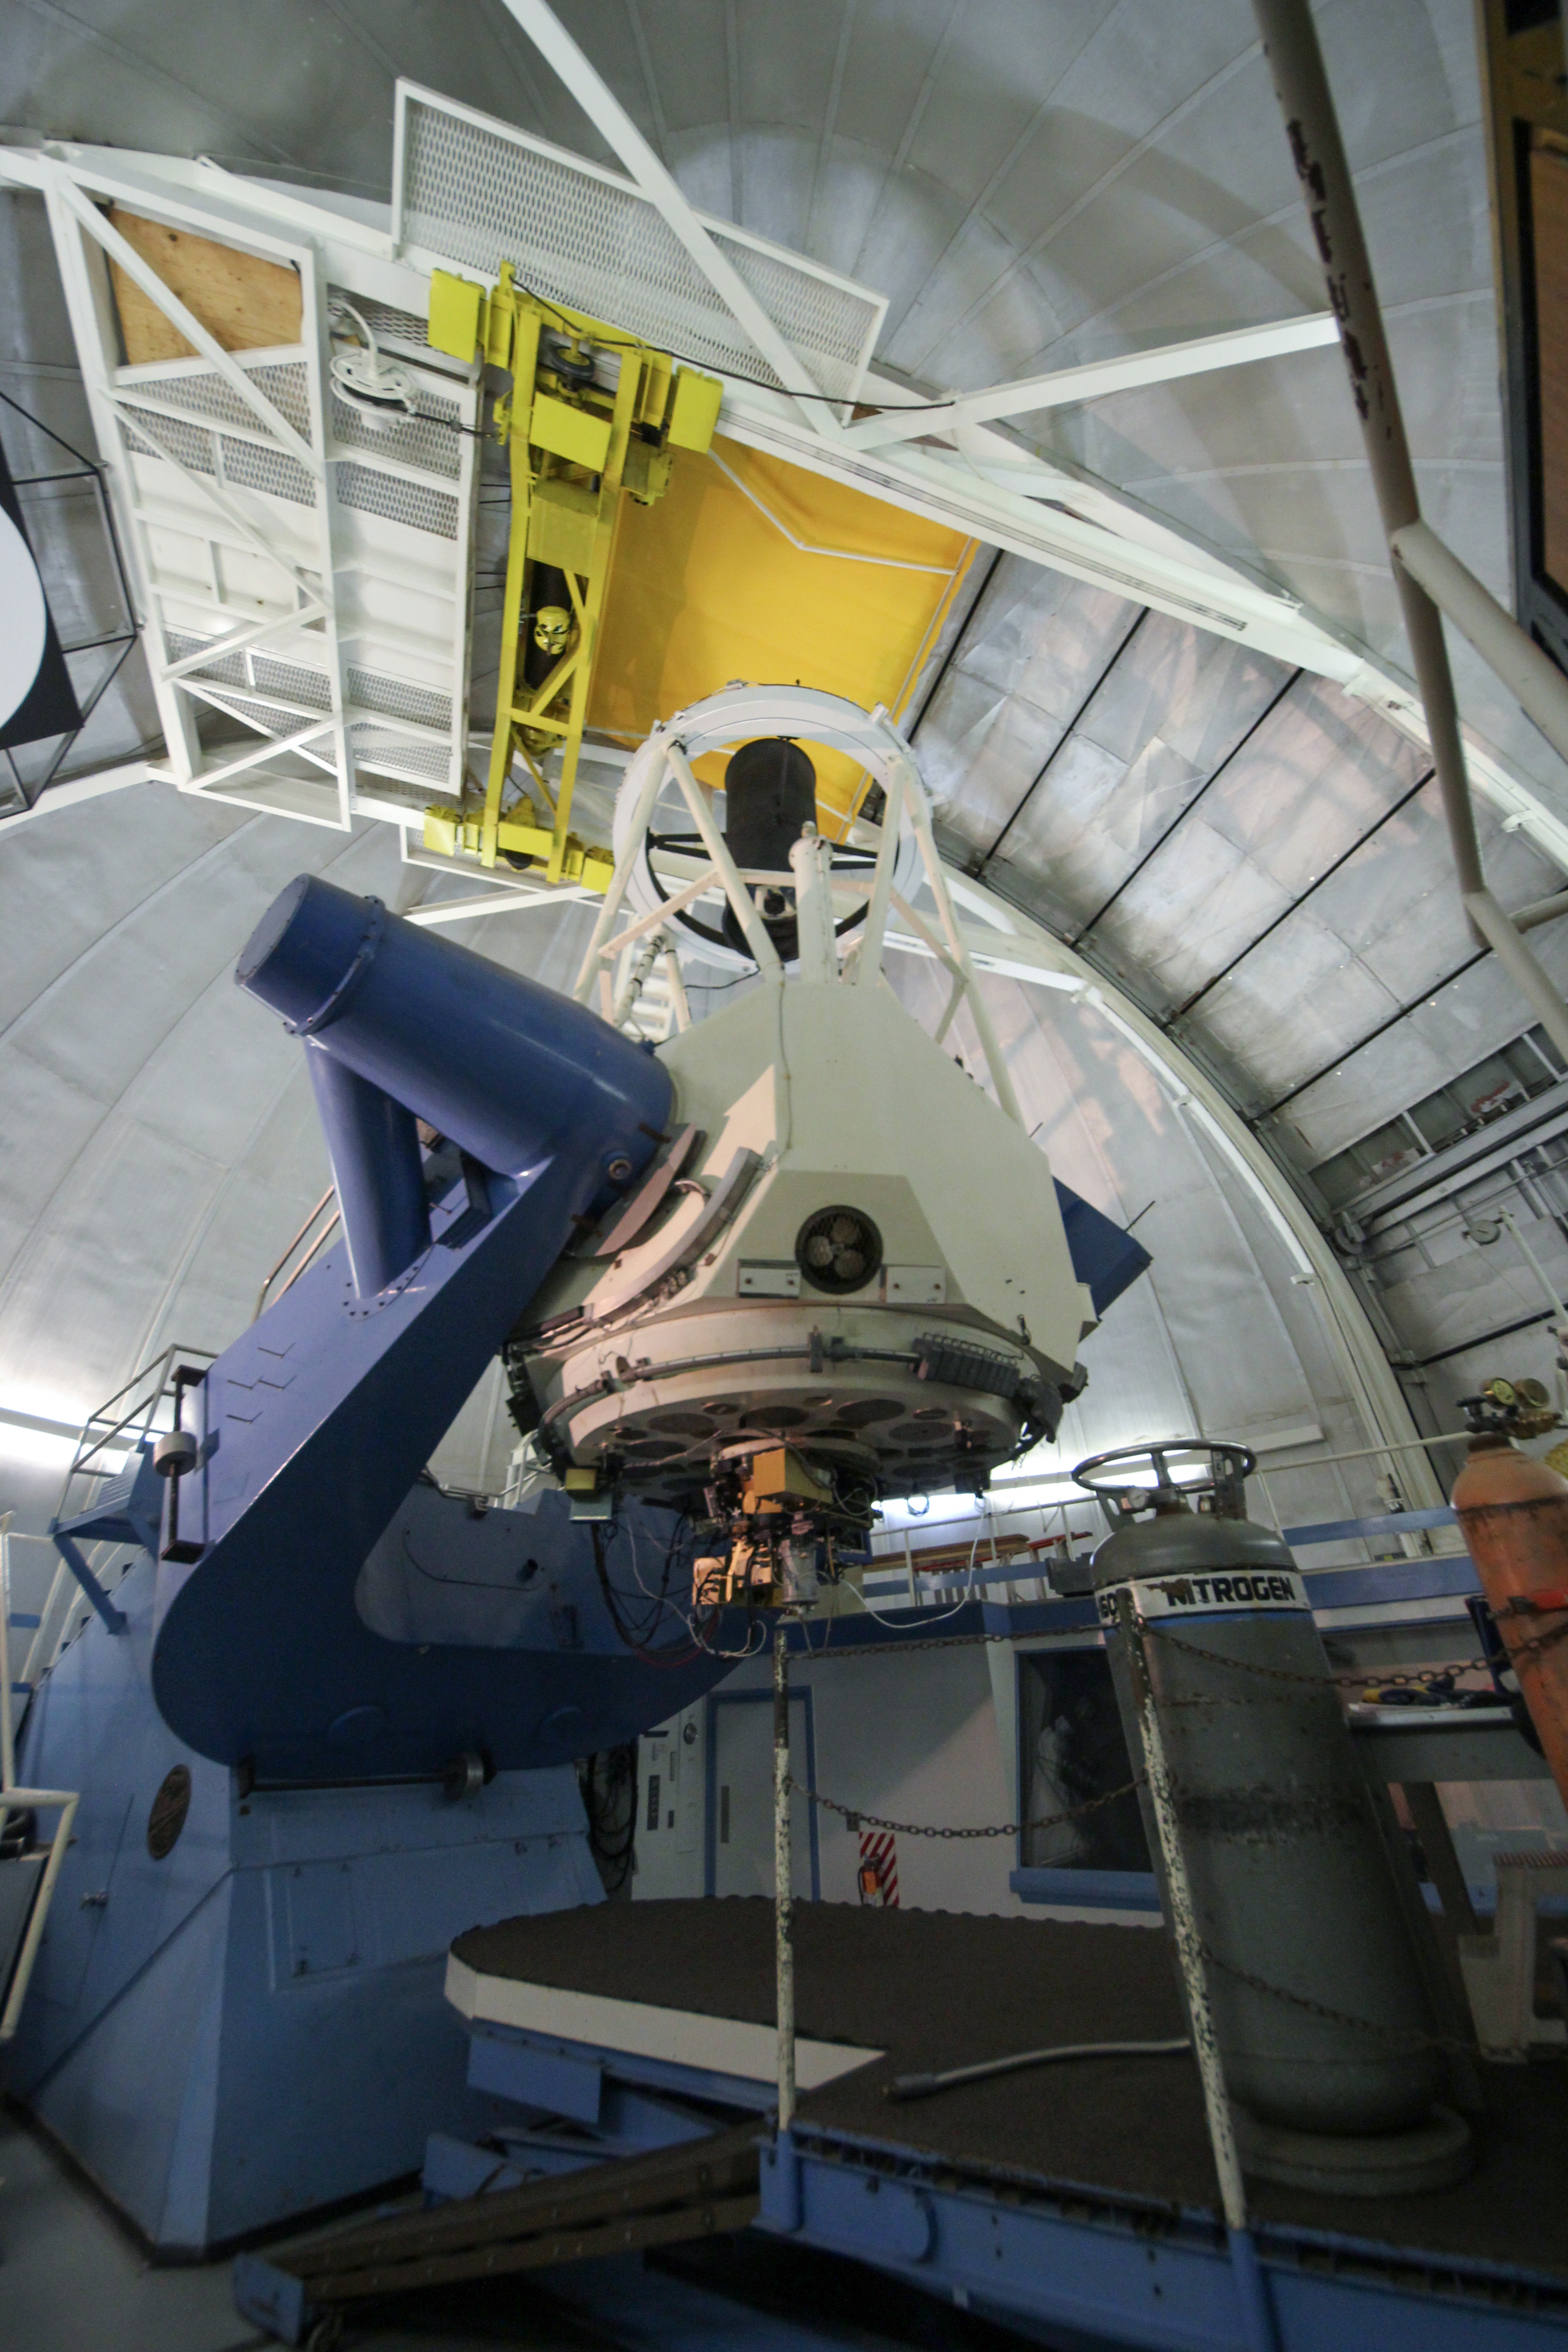

Interior view of the KPNO 2.1-meter Telescope

Interior view of the KPNO 2.1-meter Telescope at Kitt Peak National Observatory, AZ. (Credit: NOIRLab/NSF/AURA/P. Marenfeld)

Credit: KPNO/NOIRLab/NSF/AURA/P. Marenfeld